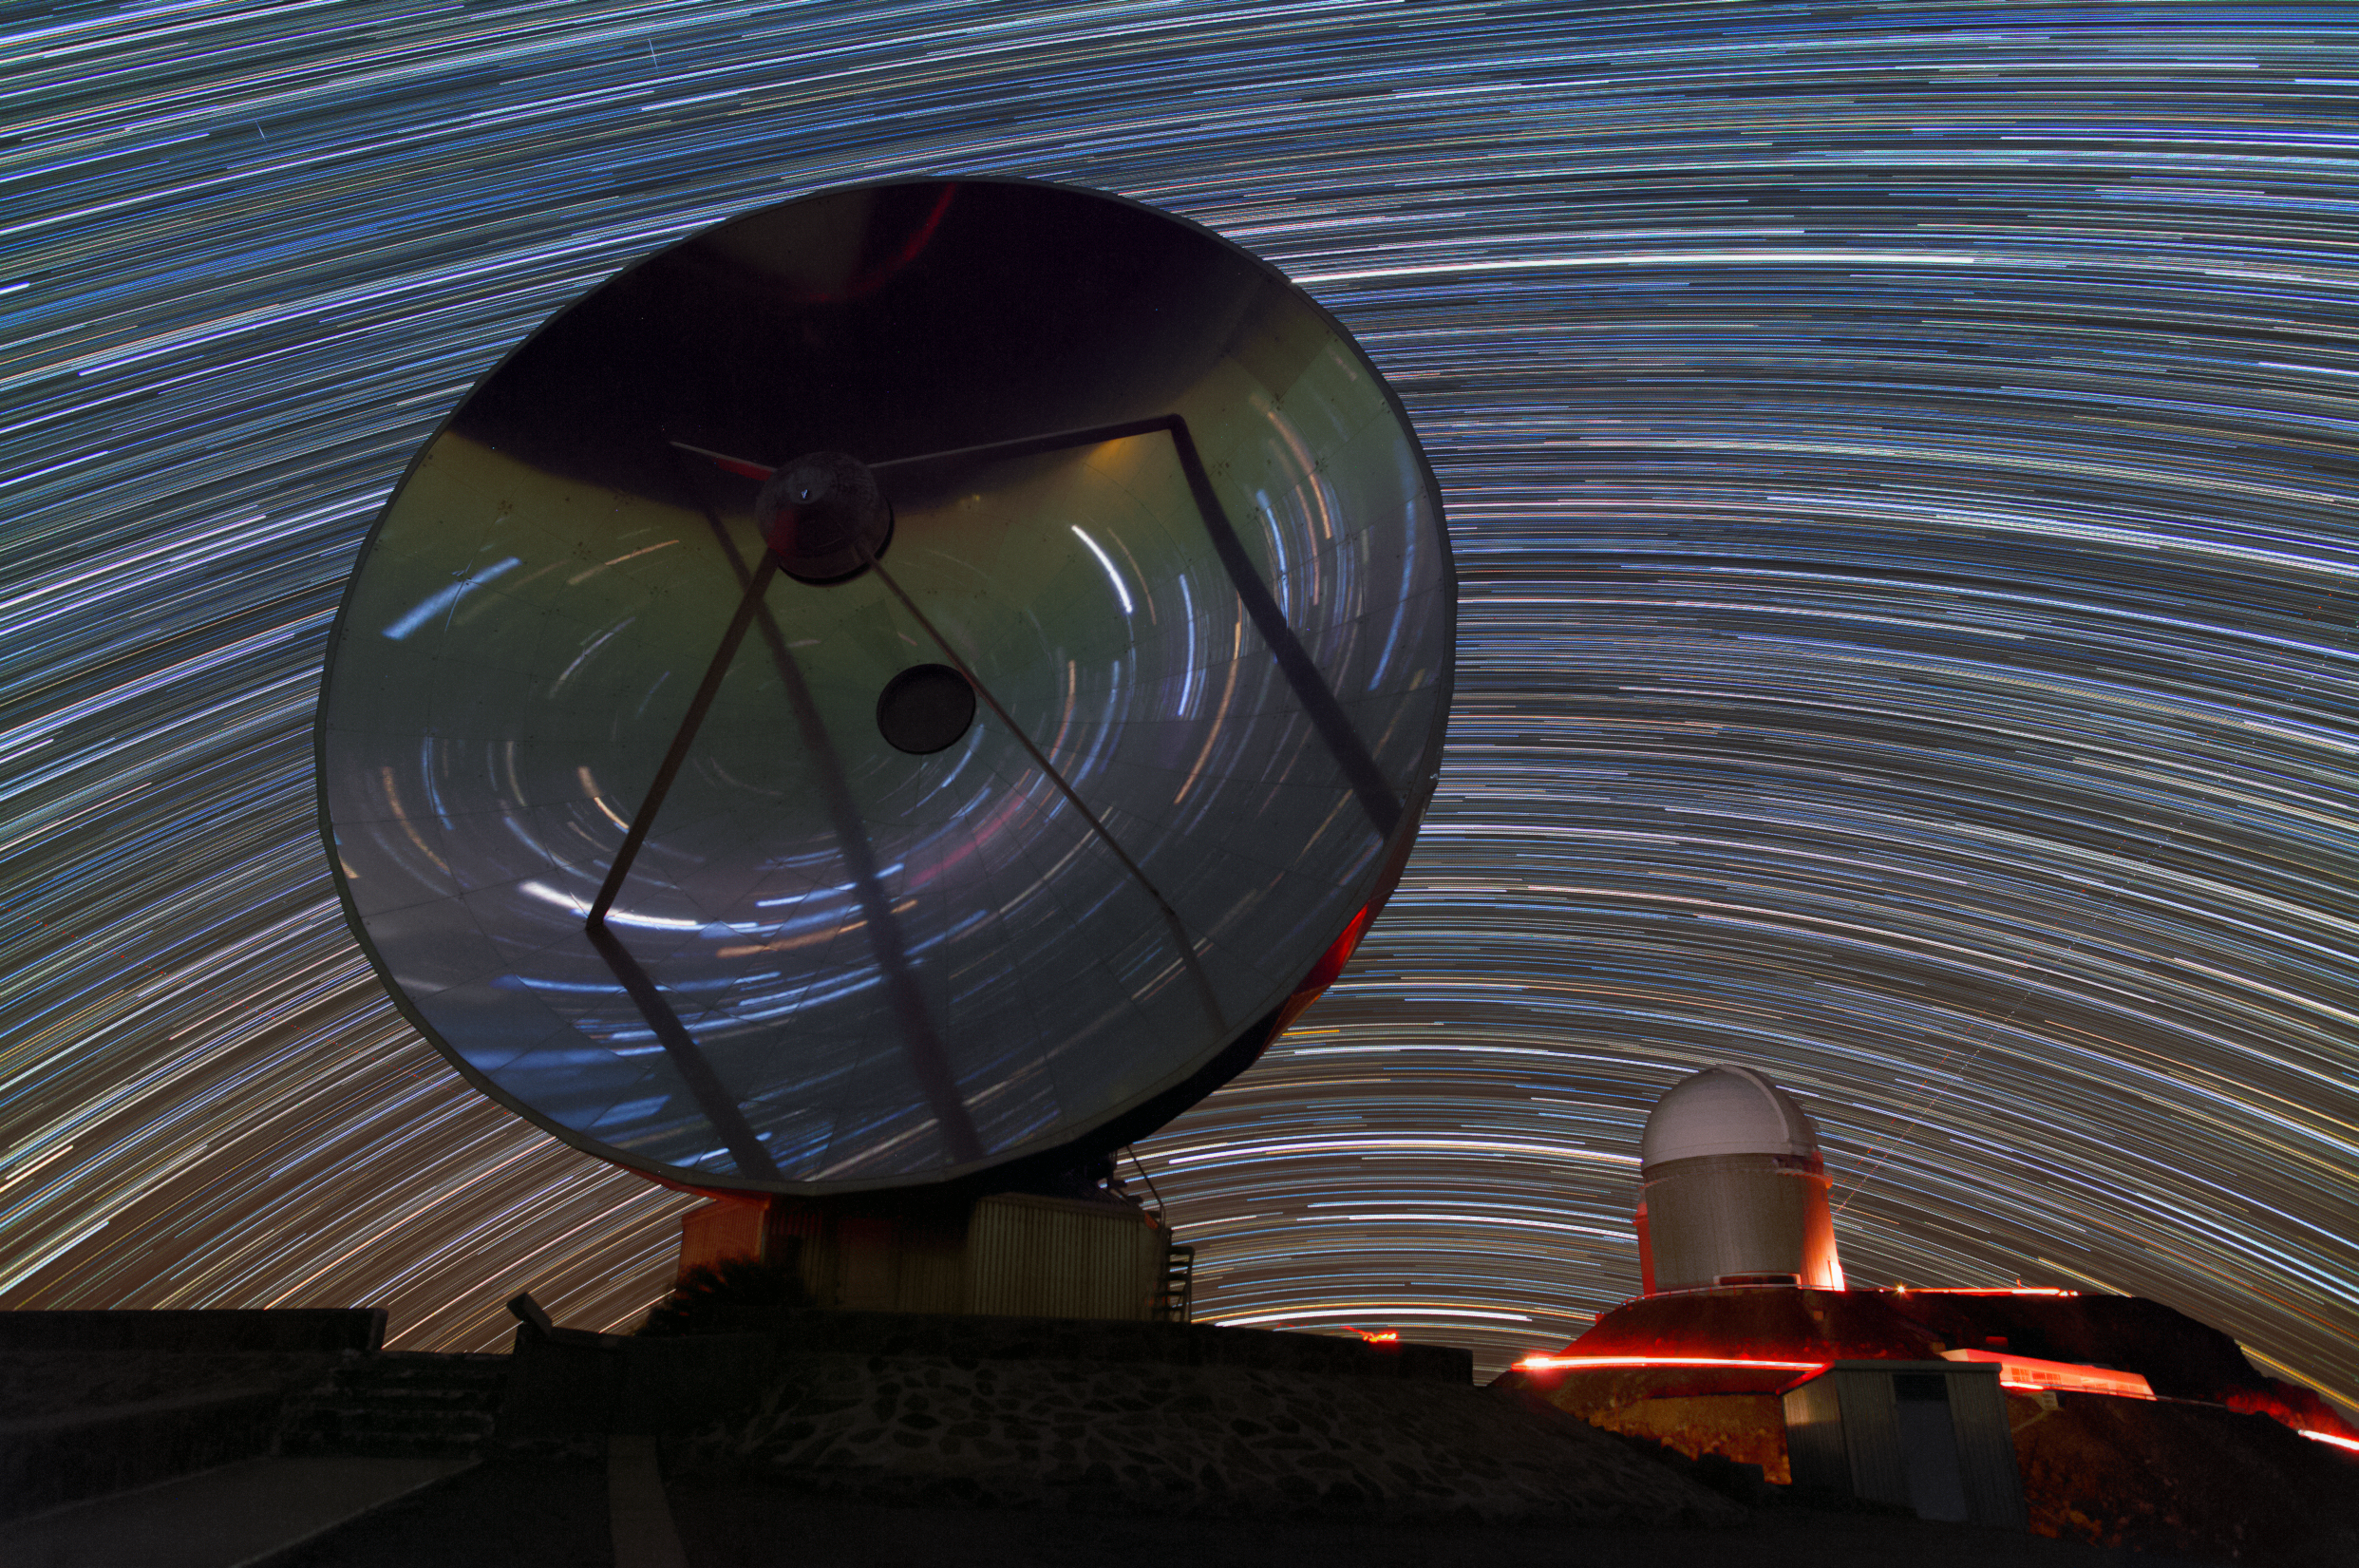

Star trails at La Silla

This shot of the The Swedish-ESO Submillimetre Telescope (SEST) and the ESO 3.6-metre telescope in the background was taken by ESO Photo Ambassador Yuri Beletsky during the ESO Ultra High Definition Expedition.

Credit: Y. Beletsky (LCO)/ESO